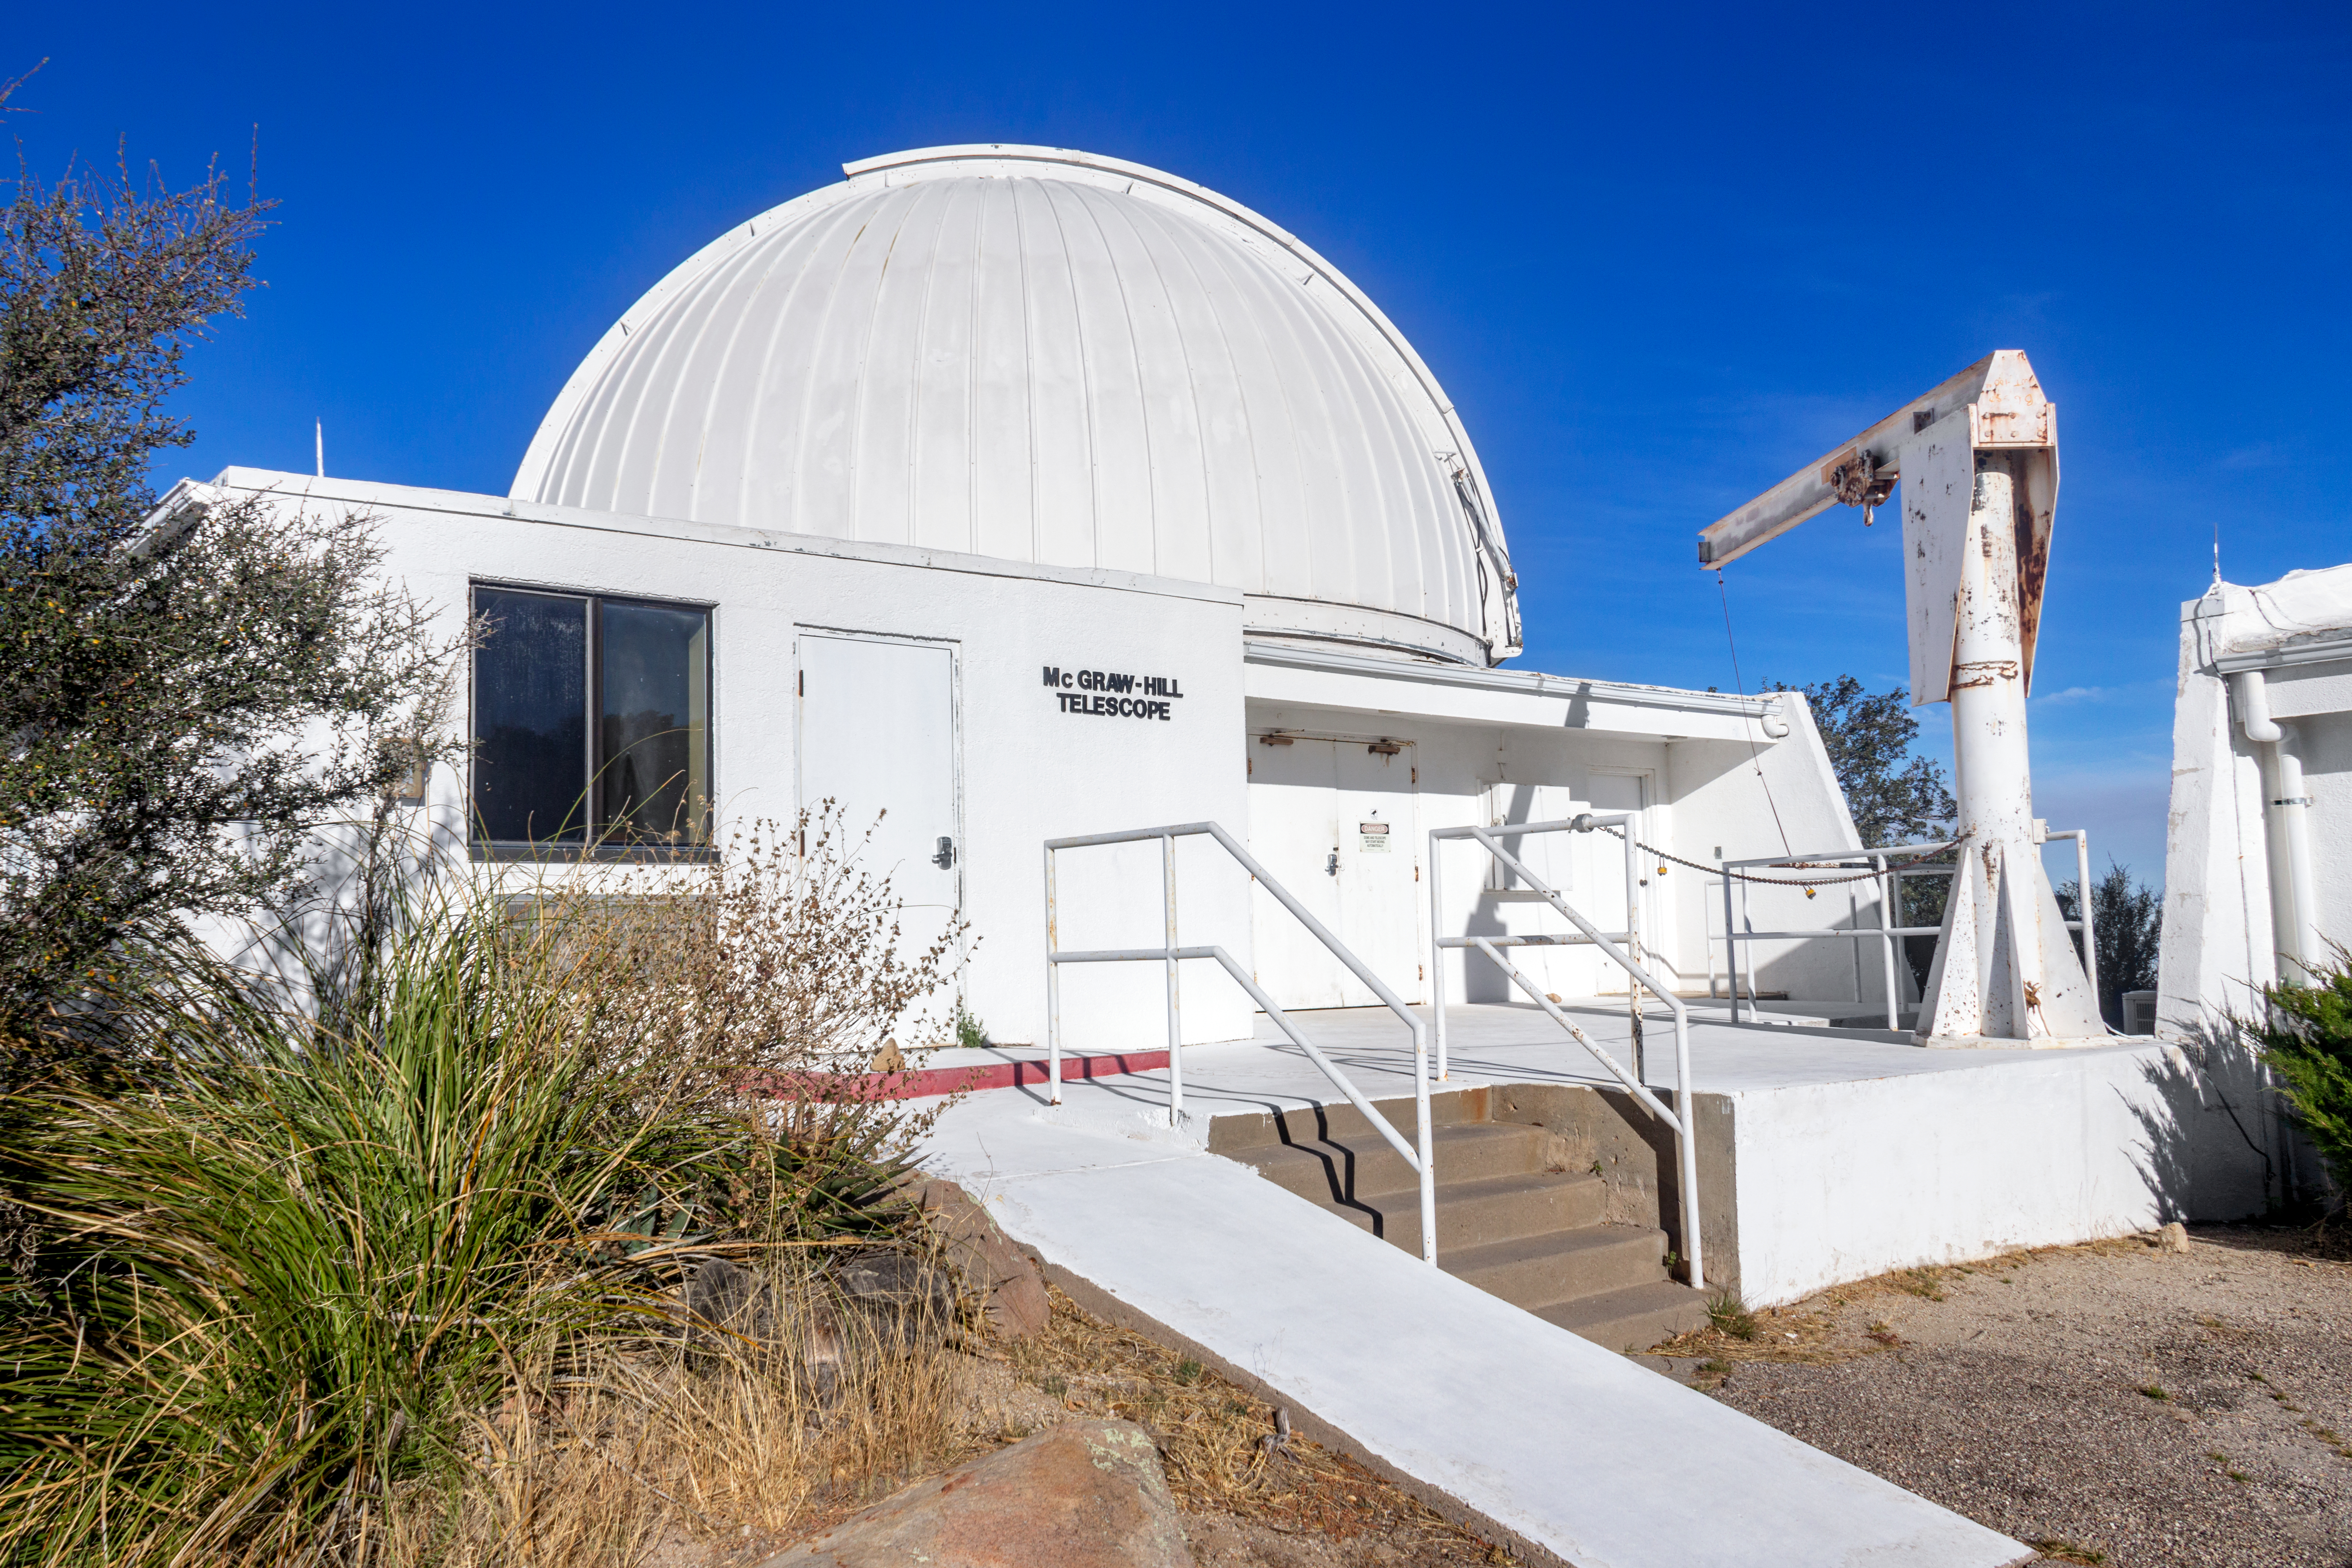

The McGraw-Hill 1.3 Meter Telescope

The McGraw-Hill 1.3 Meter Telescope, located at Kitt Peak National Observatory in Arizona, is shown here.

Credit: NOIRLab/AURA/NSF